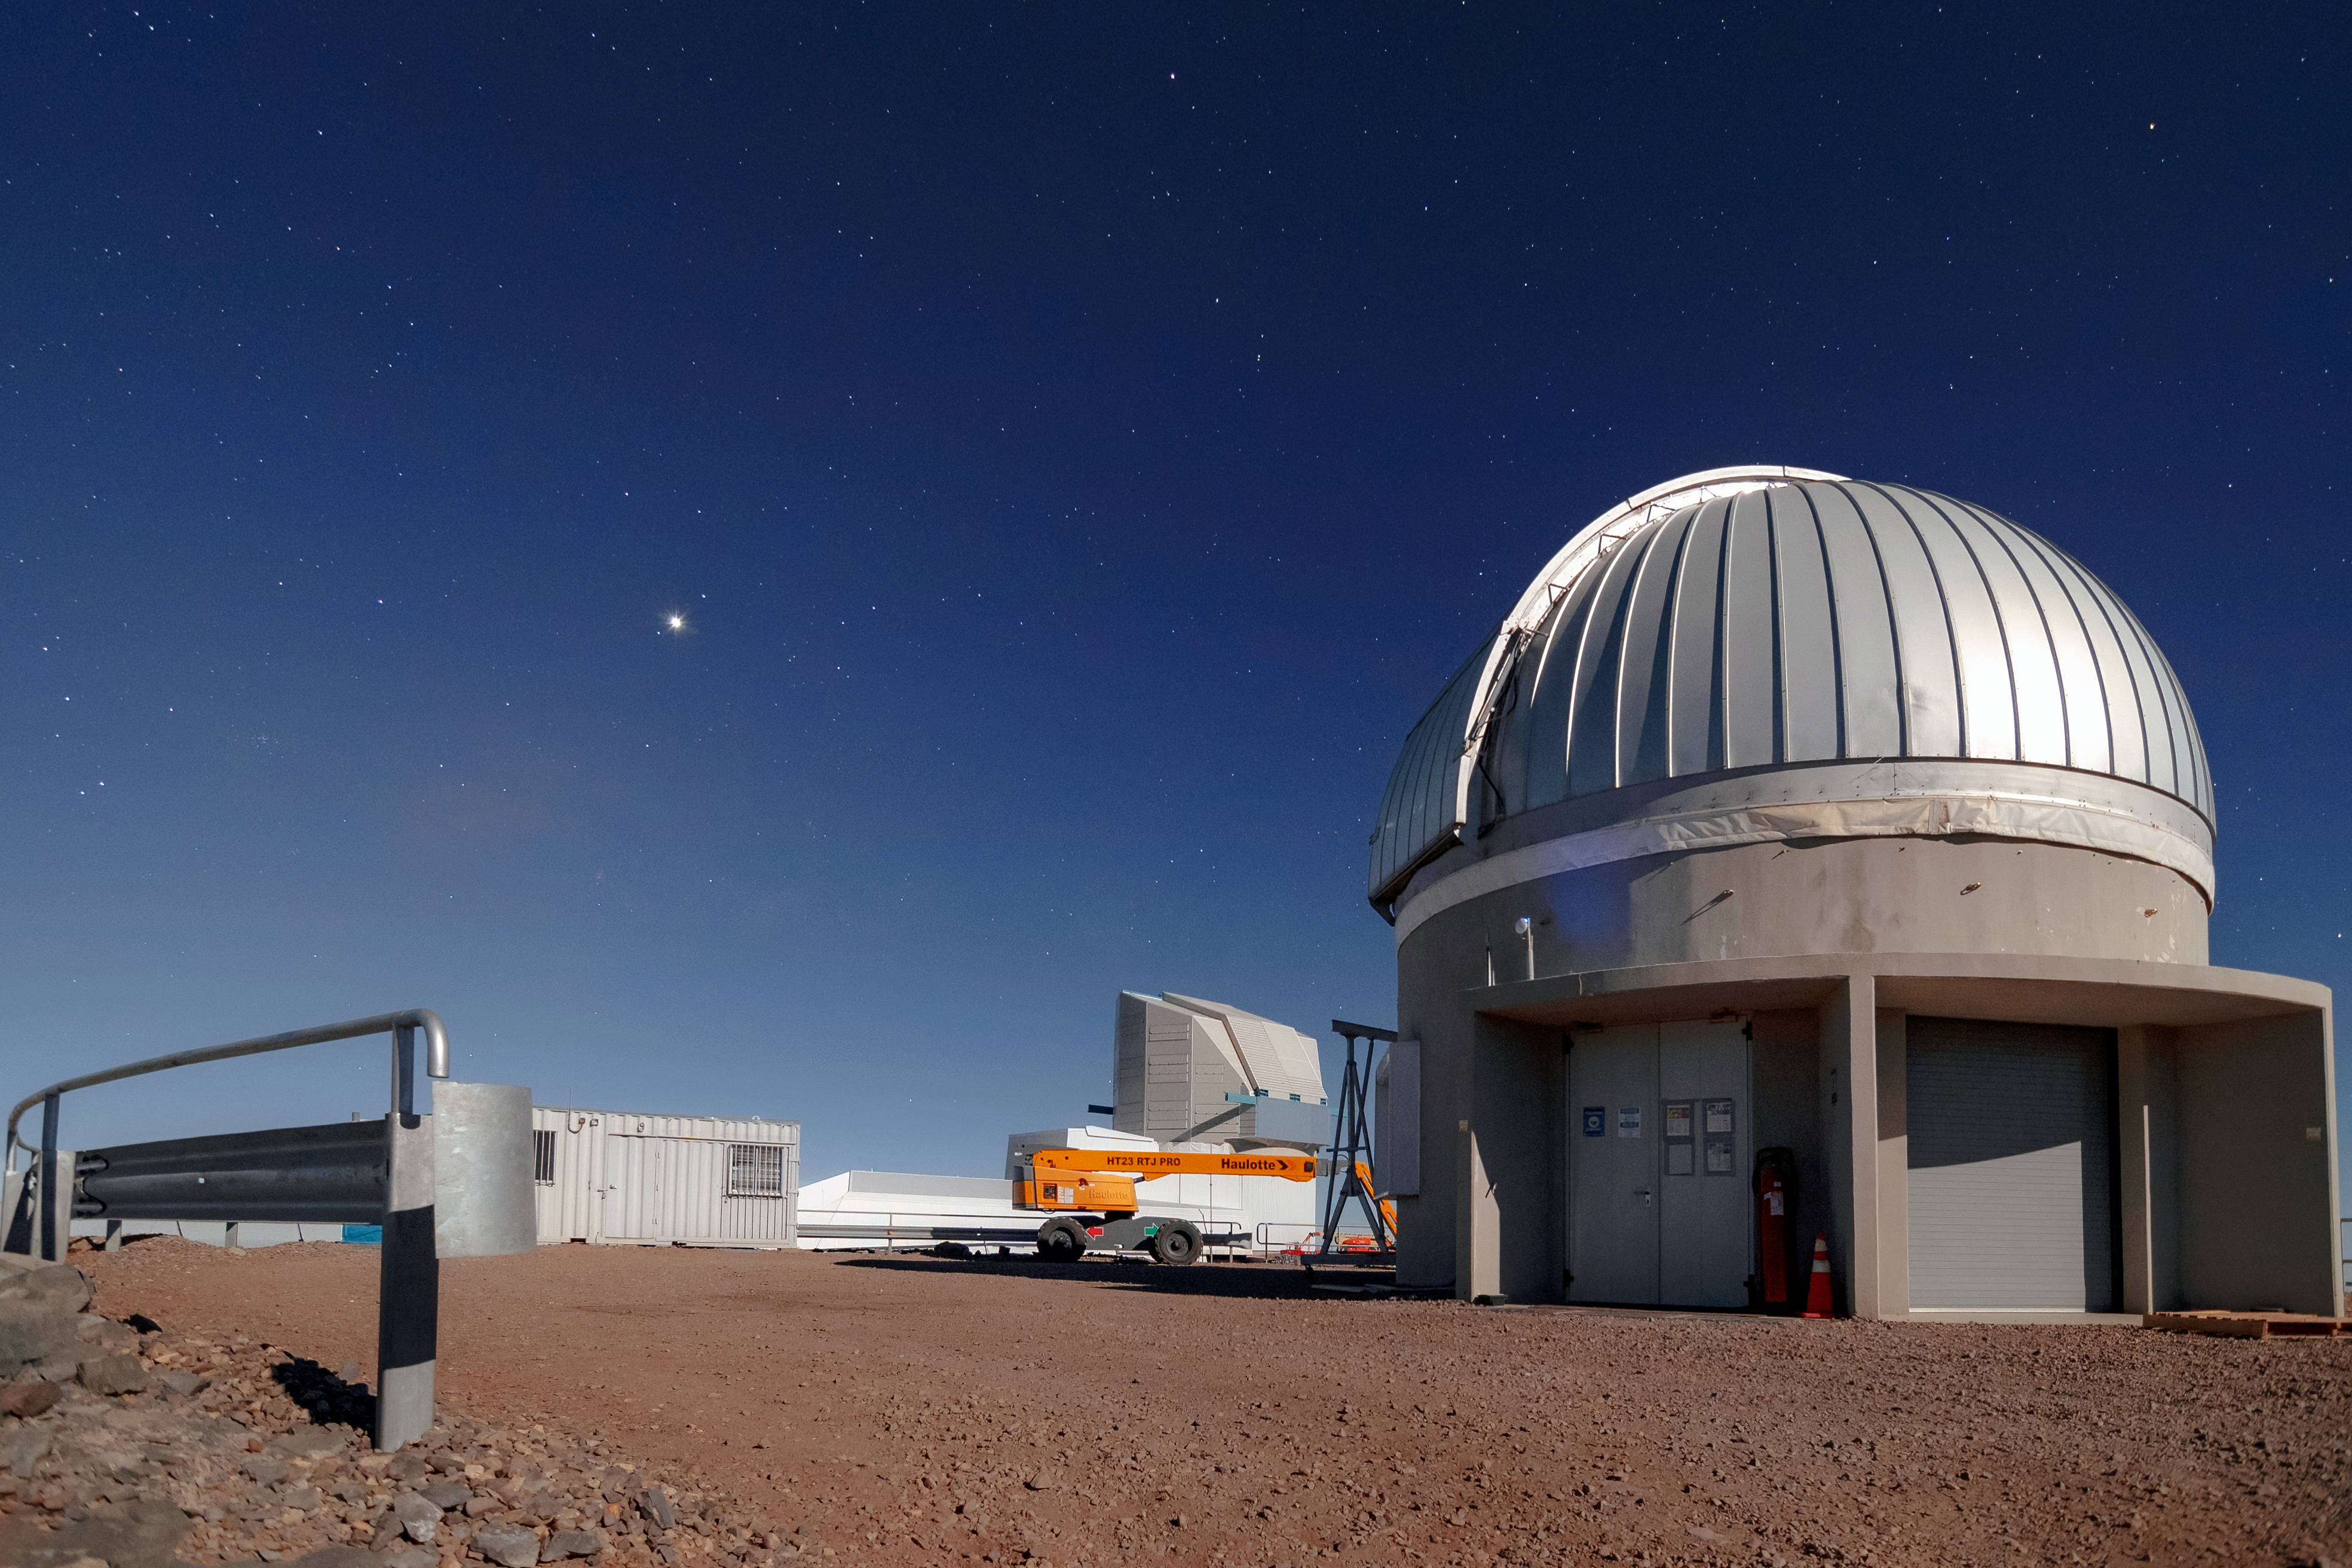

Rubin Auxiliary Telescope

The Rubin Auxiliary Telescope (AuxTel), located on nearby calibration hill a short distance away from the main Vera C. Rubin Observatory facility. This telescope is an existing telescope (previously known as the Calypso Telescope) that has been repurposed for its role with the Vera C. Rubin Observatory and will provide important complementary data for the Rubin Observatory throughout survey operations.

Credit: RubinObs/NOIRLab/SLAC/NSF/DOE/AURA/B. Quint